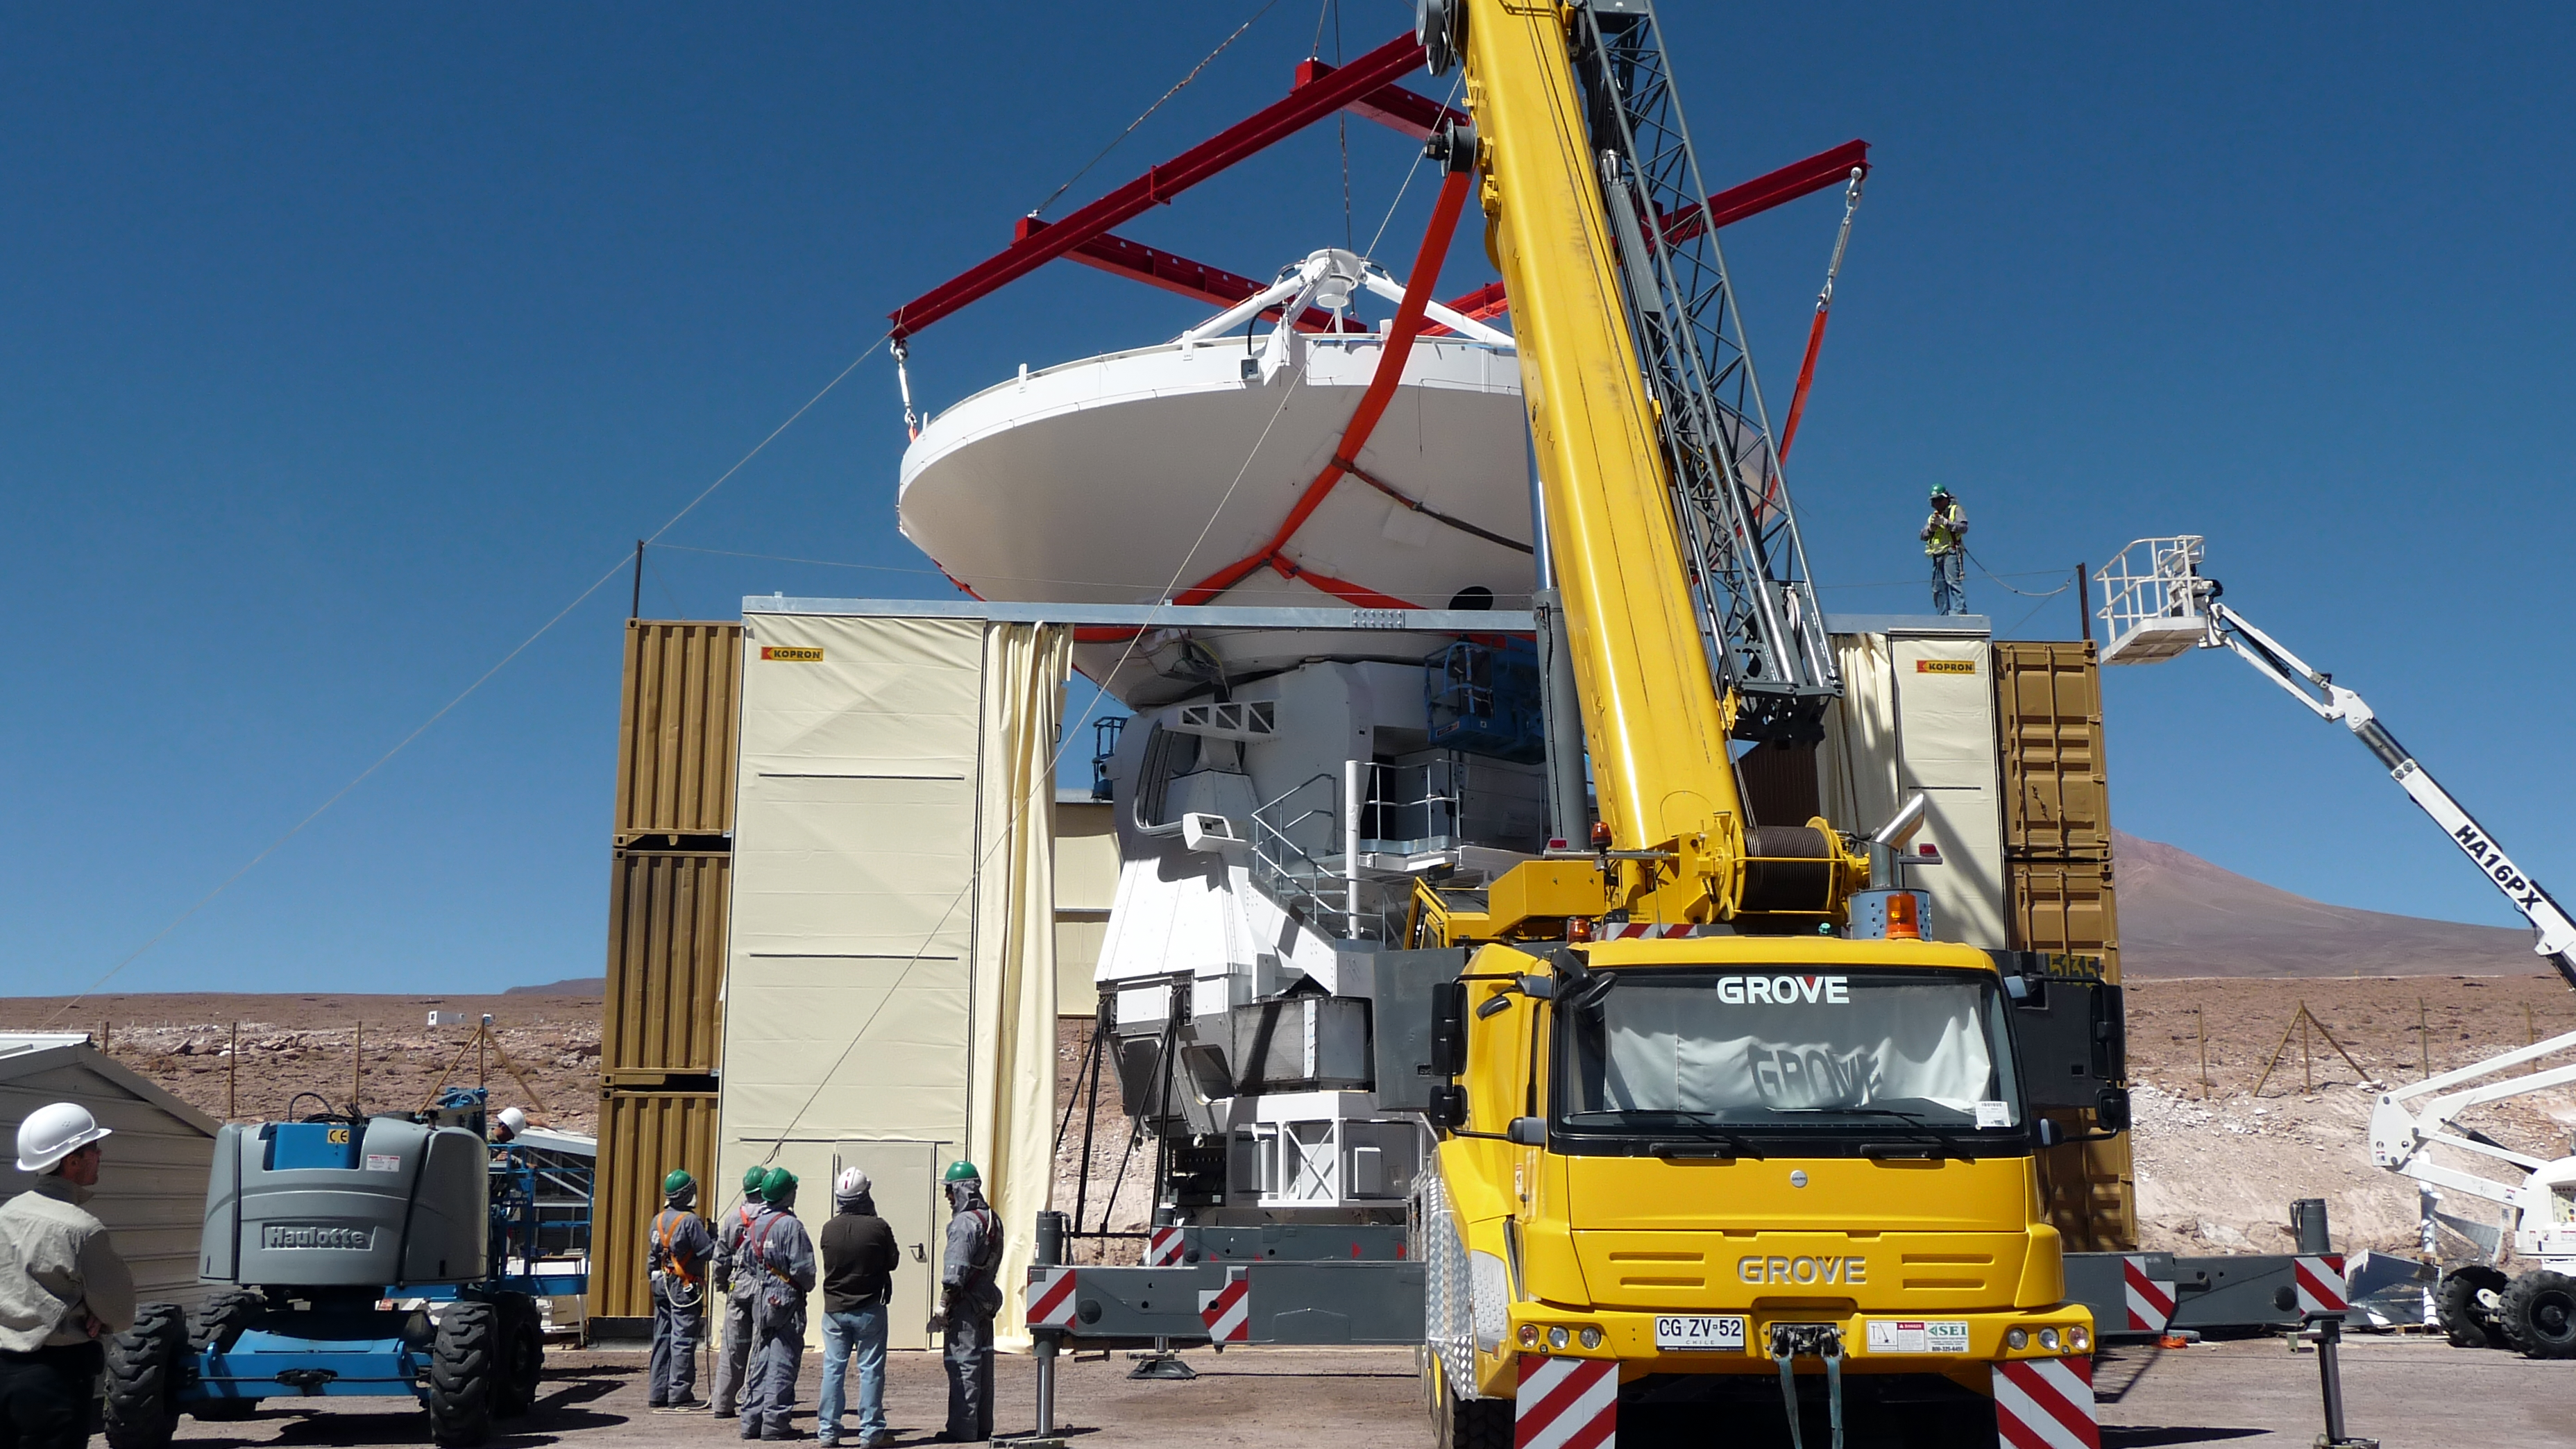

Assembly of first European ALMA antenna

Image of the assembly of the first European antenna for the Atacama Large Millimeter/submillimeter Array (ALMA). ALMA, the largest ground-based astronomy project in existence, will ultimately be comprised of a giant array of 12-m submillimetre quality antennas, with baselines of several kilometres. An additional, compact array of 7-m and 12-m antennas will complement the main array. ALMA will be based on the Chajnantor plain of the Chilean Andes, 5000 m above sea level. Construction on ALMA started in 2003 and will be completed in 2012. The ALMA project is an international collaboration between Europe, East Asia and North America in cooperation with the Republic of Chile.

Credit: ALMA (ESO/NAOJ/NRAO)/S. Rossi (ESO)